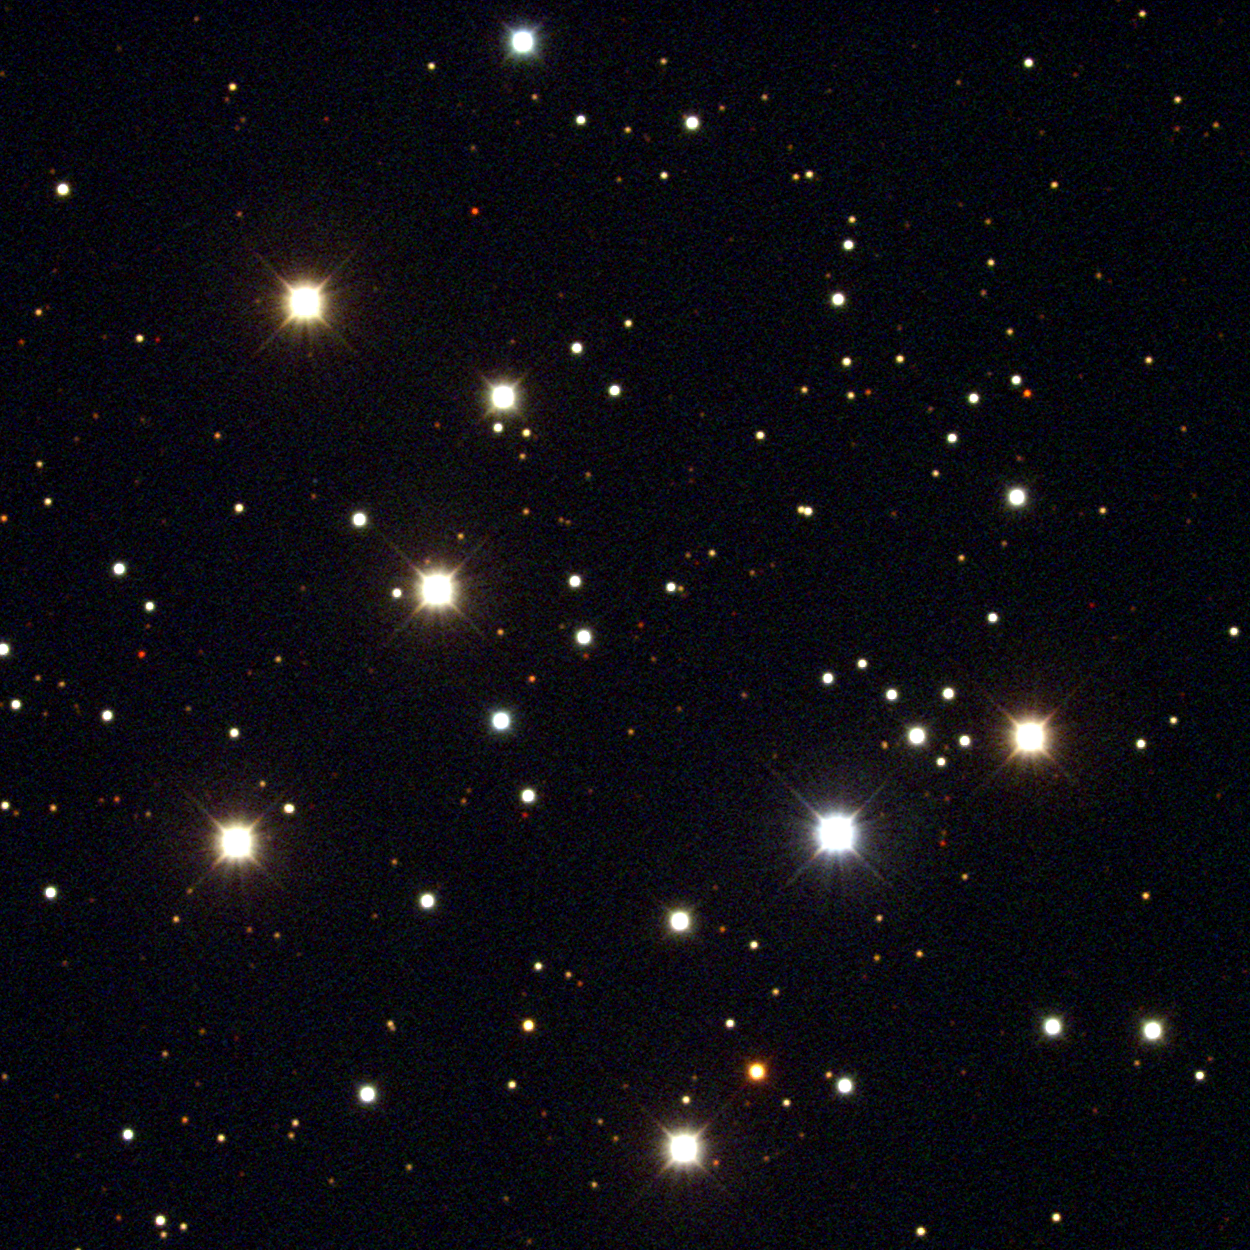

M29, NGC 6913

M29 is an open cluster in the constellation Cygnus. Coarser and less impressive than some others, it is in a crowded area of our Galaxy, the Milky Way. Its distance is uncertain, being somewhere between 4000 and 6000 light-years, due to rather strong and poorly known absorption by intervening dust, without which it would be several times brighter. This approximately true color picture was created from sixteen frames taken at the KPNO 2.1-meter telescope on the night of June 18/19, 2003.

Credit: Hillary Mathis/NOIRLab/NSF/AURA